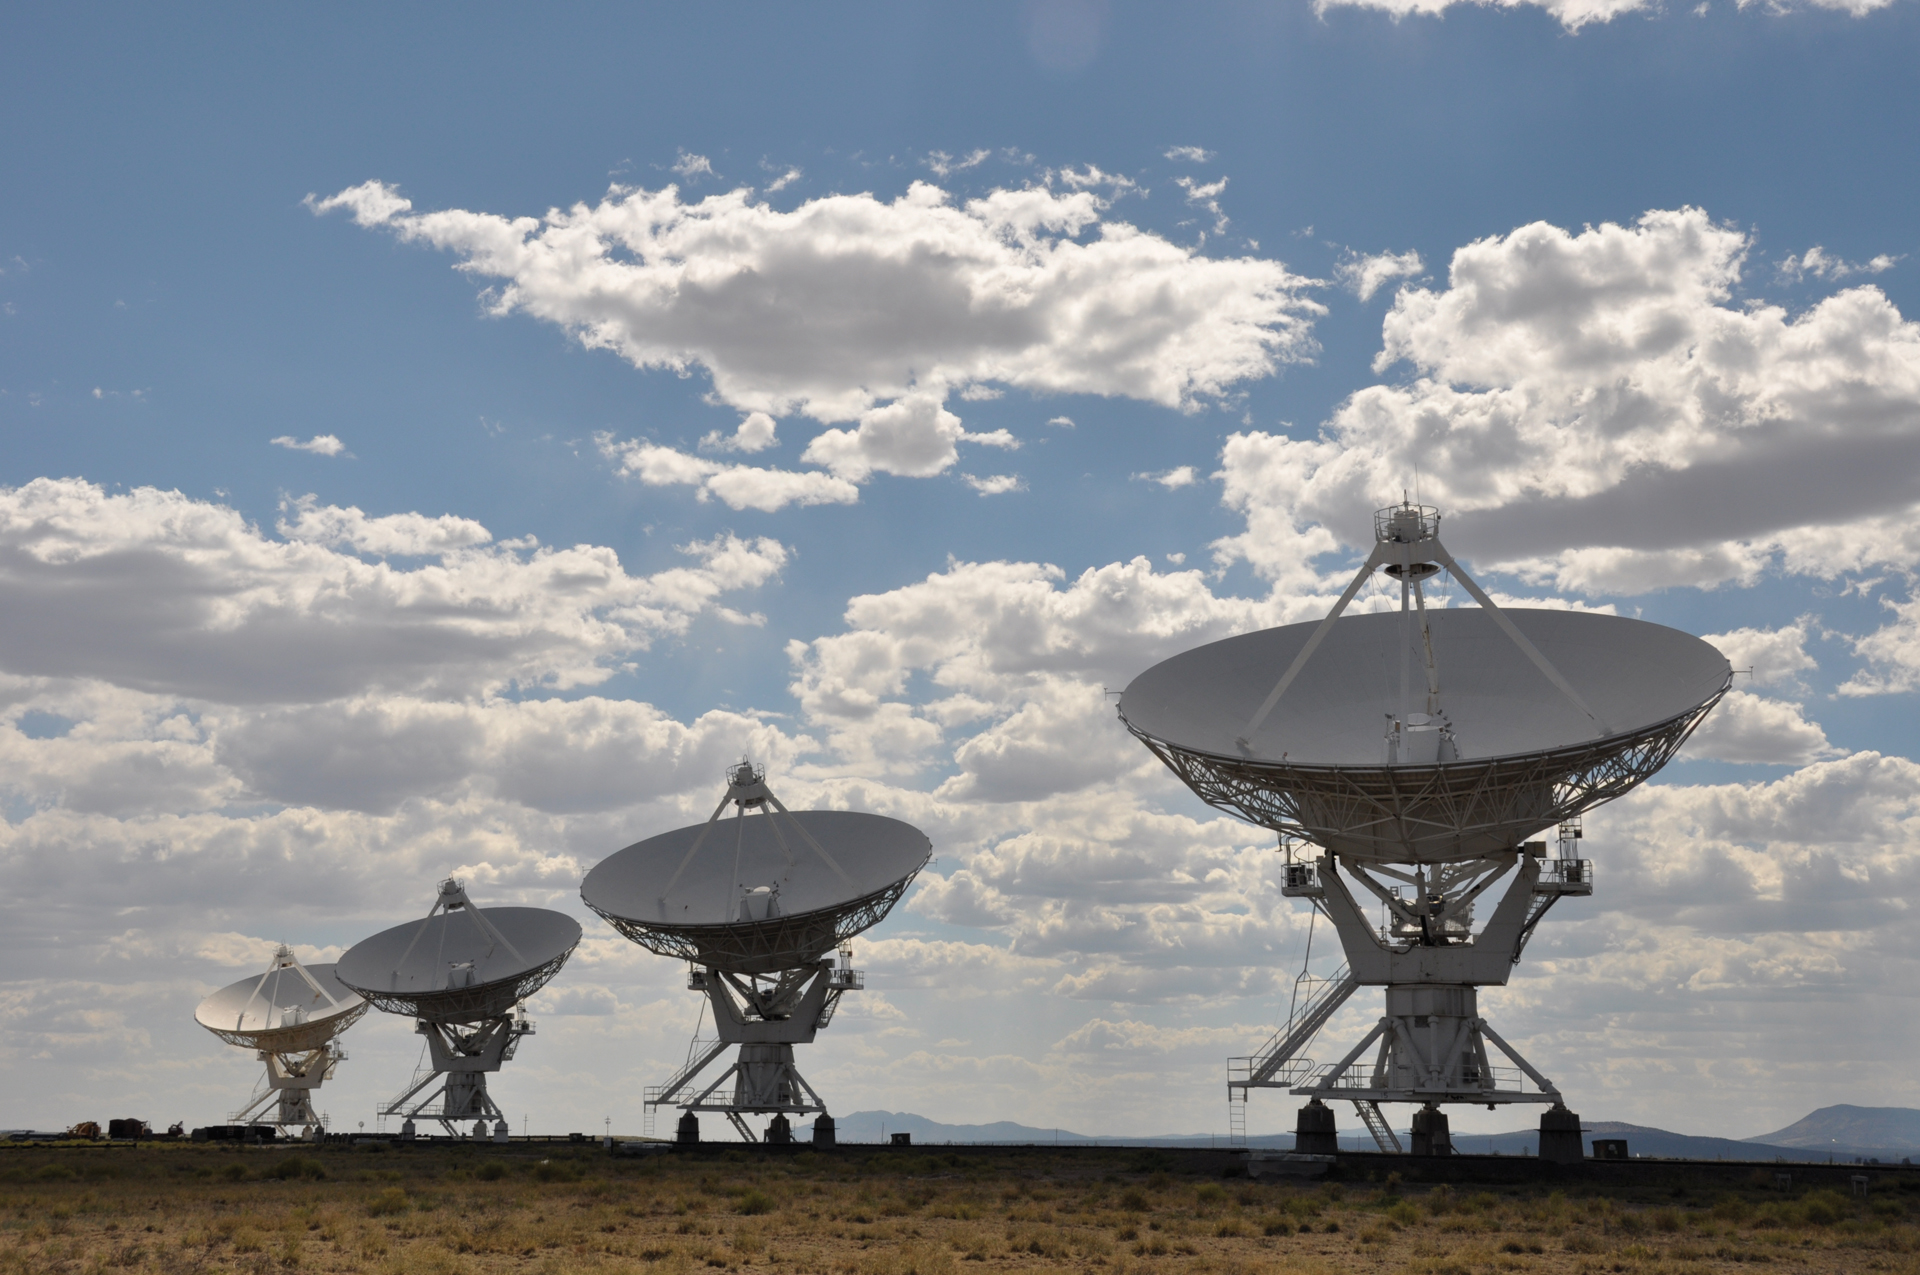

Cloudy Day at the VLA

Clouds cast shadows over the Very Large Array in central New Mexico.

Credit: NRAO/AUI/NSF